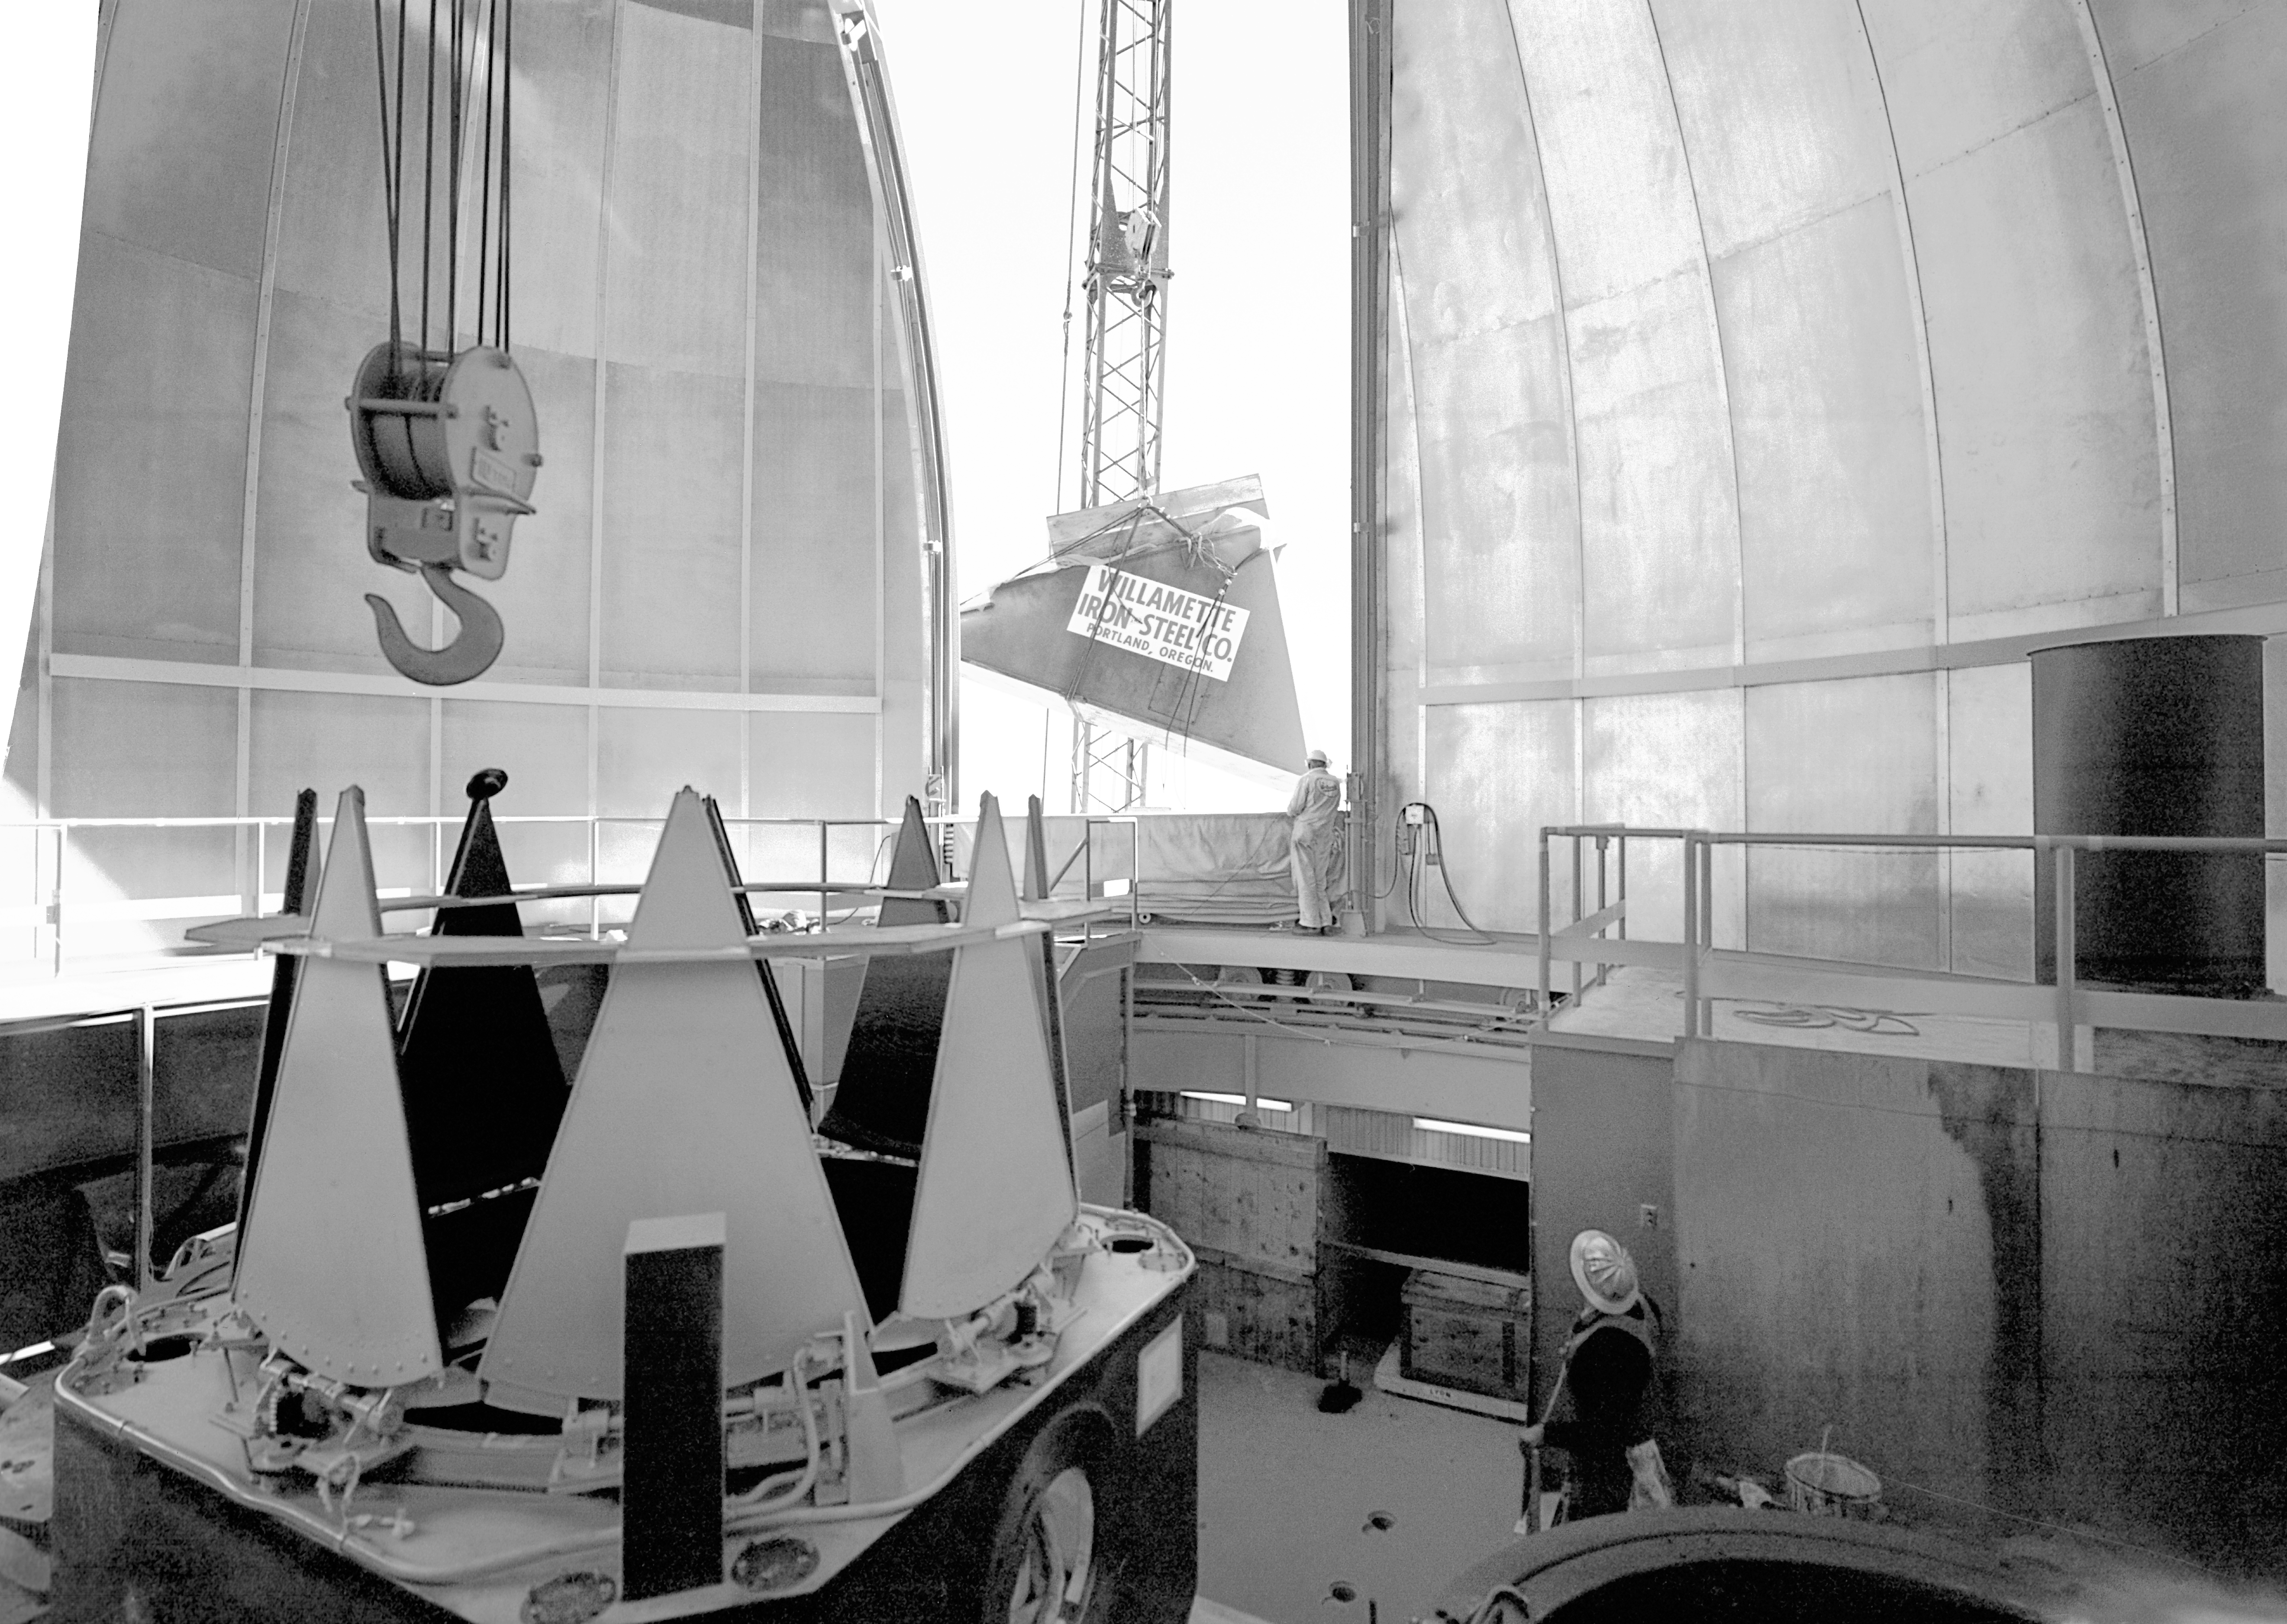

KPNO 2.1-meter under construction

Construction of the Kitt Peak National Observatory's 2.1-meter telescope, dating from 1960.

Credit: NOIRLab/NSF/AURA